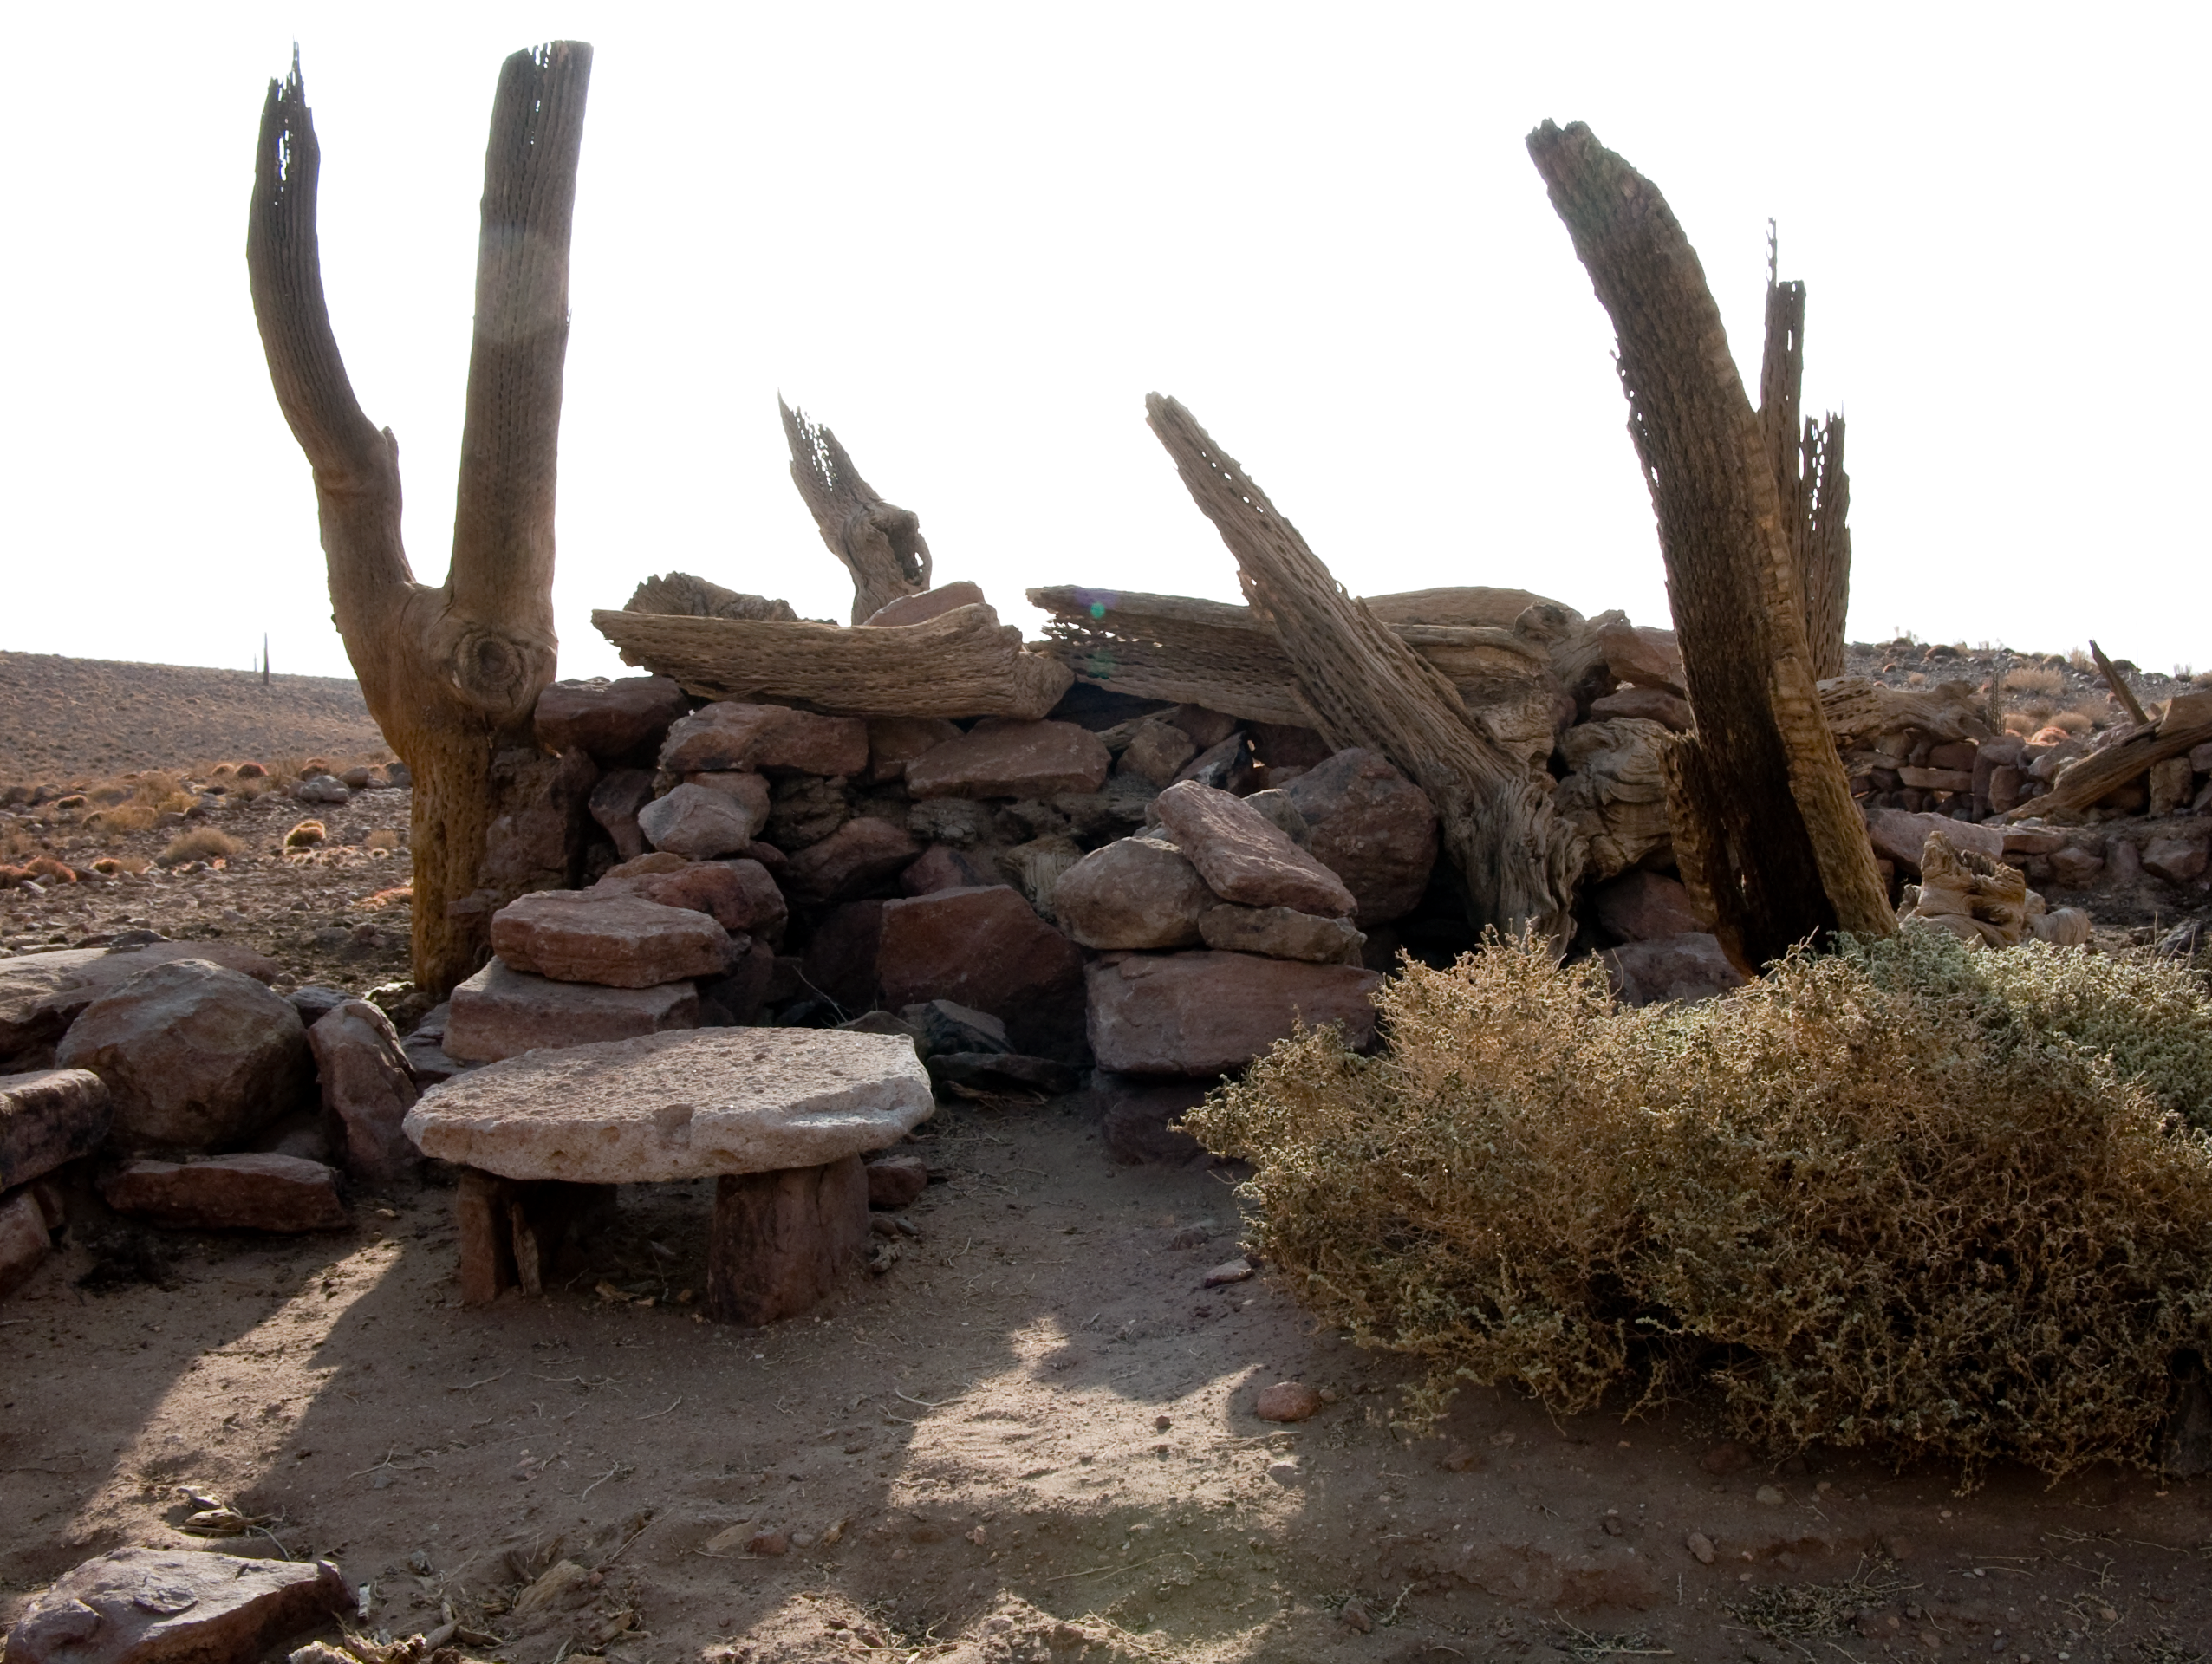

Archaeology in Atacama's Chilean desert

The natural environment around the ALMA site. These archaeological testimonies were found near the ALMA site. This picture was obtained in August 2004.

Credit: ESO